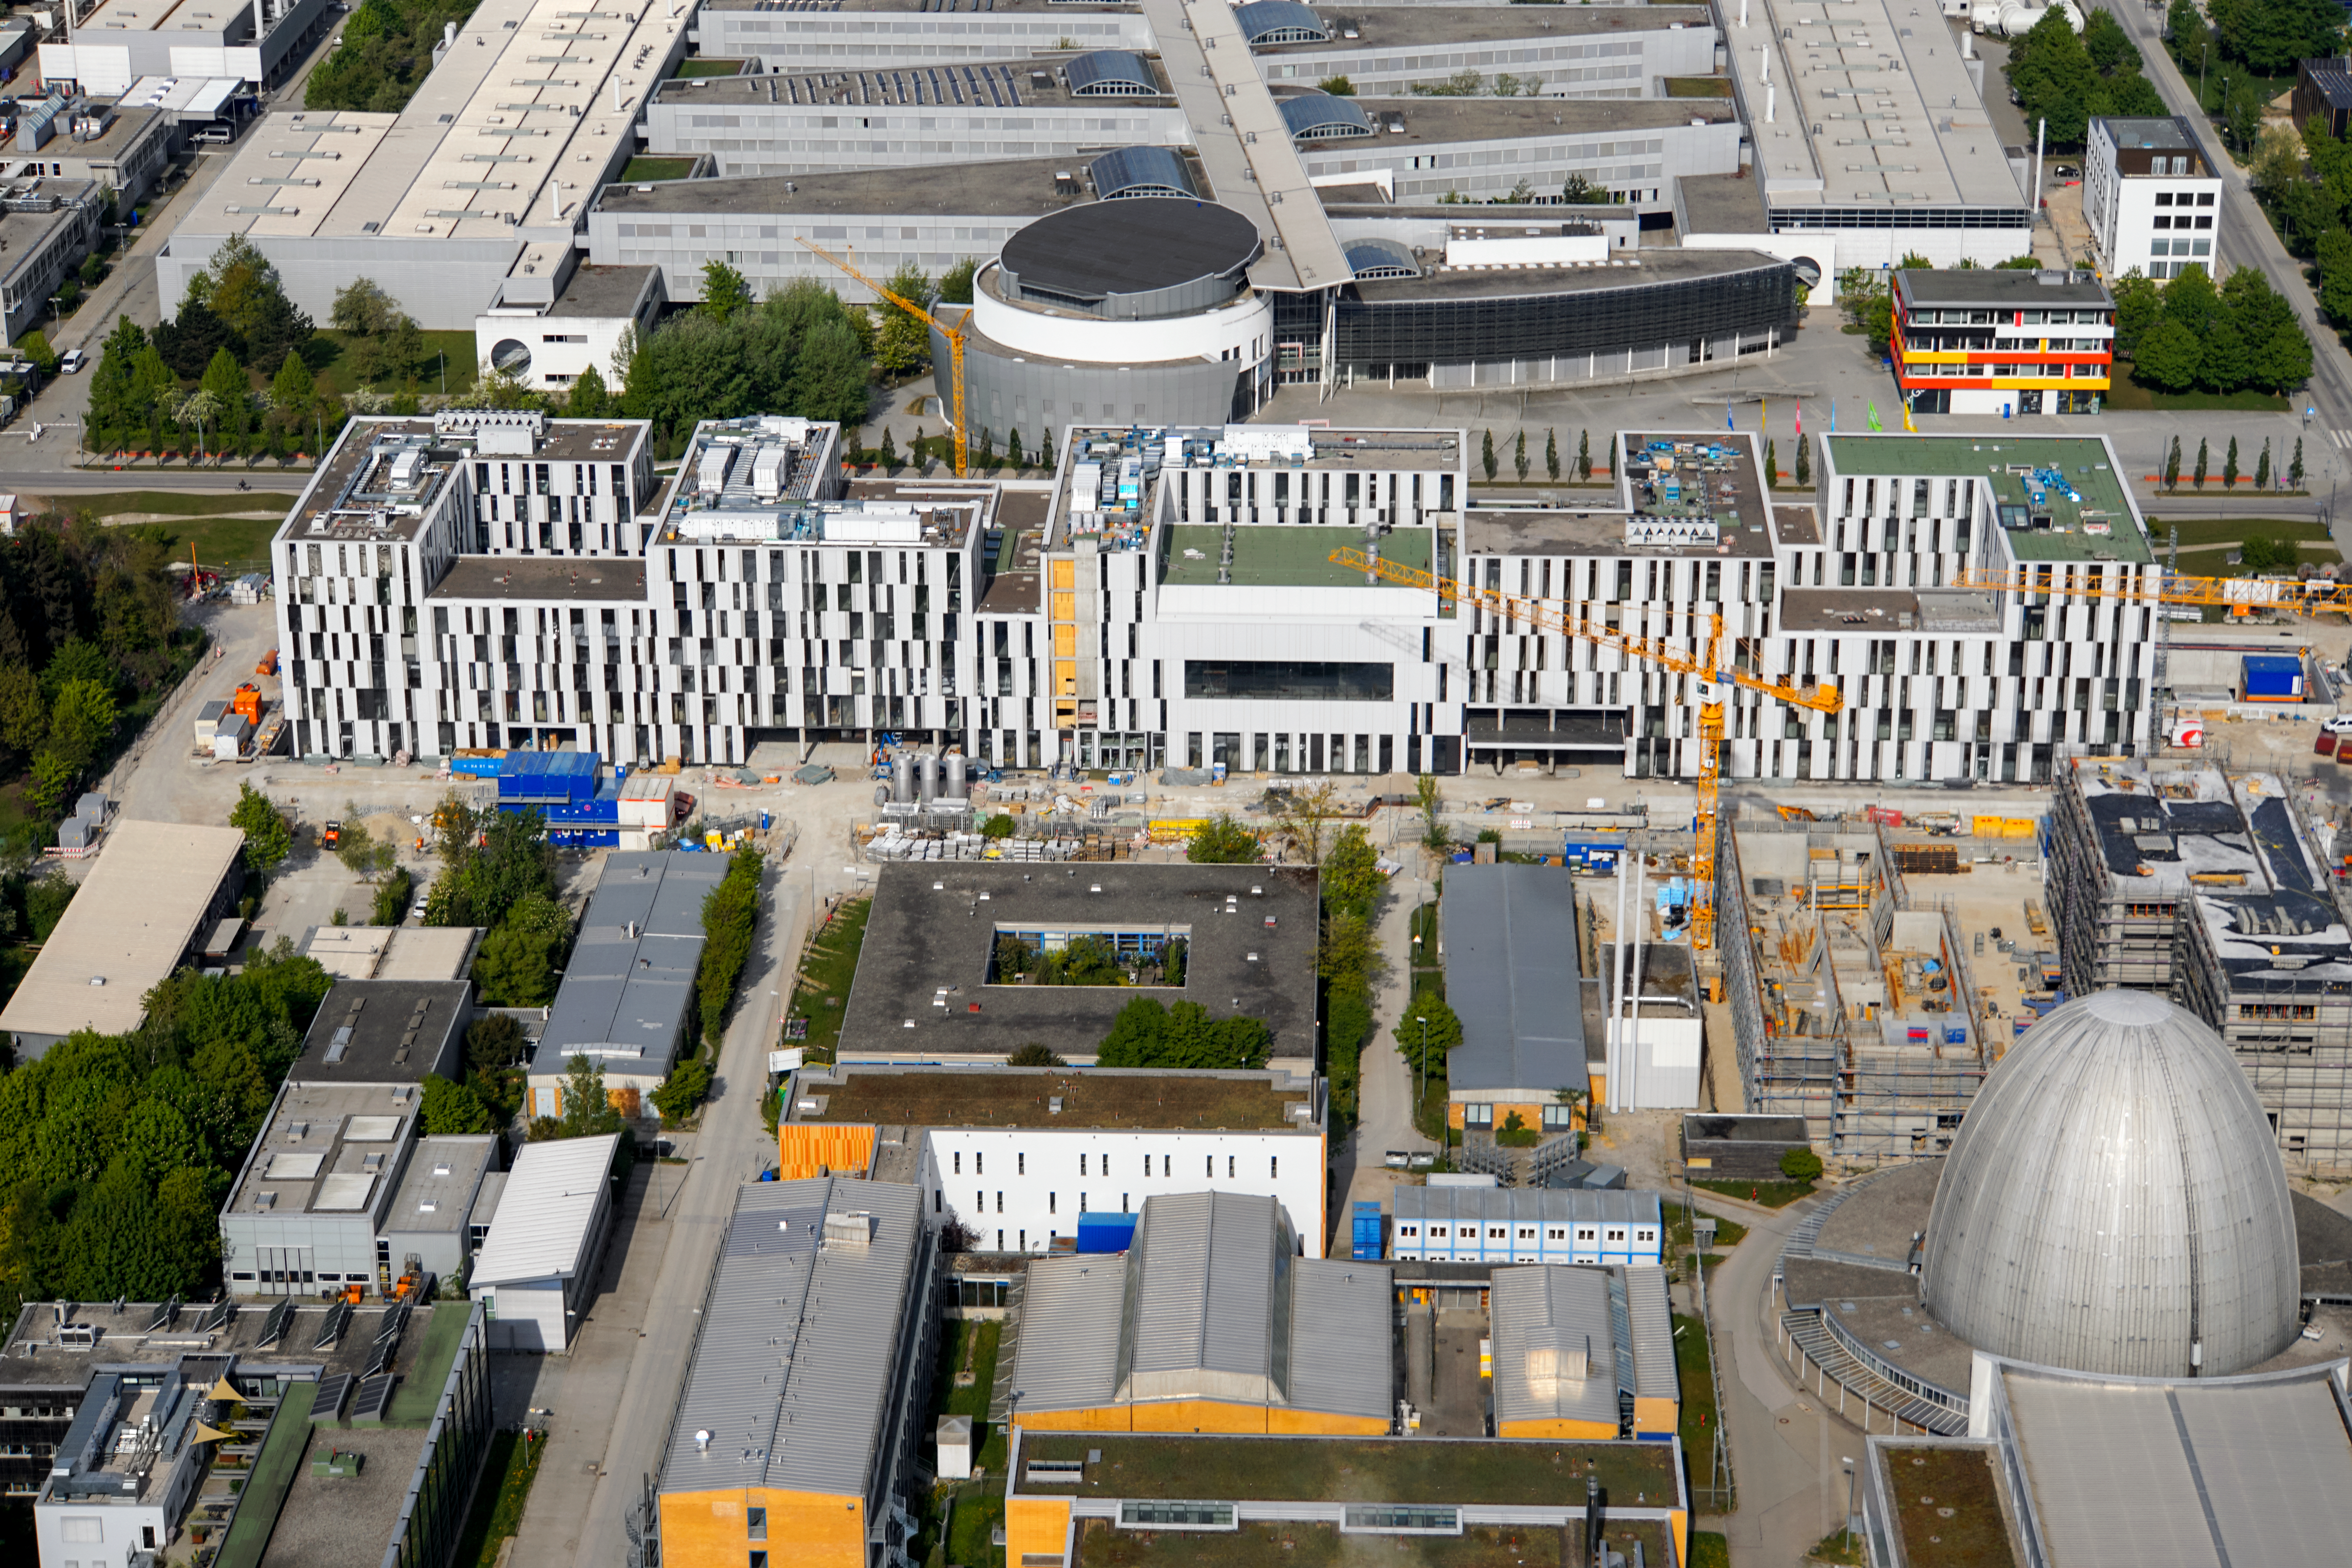

Part of a growing campus in Garching

Aerial photo of the campus in Garching (Germany), where the ESO Headquarters are situated.

Credit: E. Graf (graf-flugplatz.de)/ESO